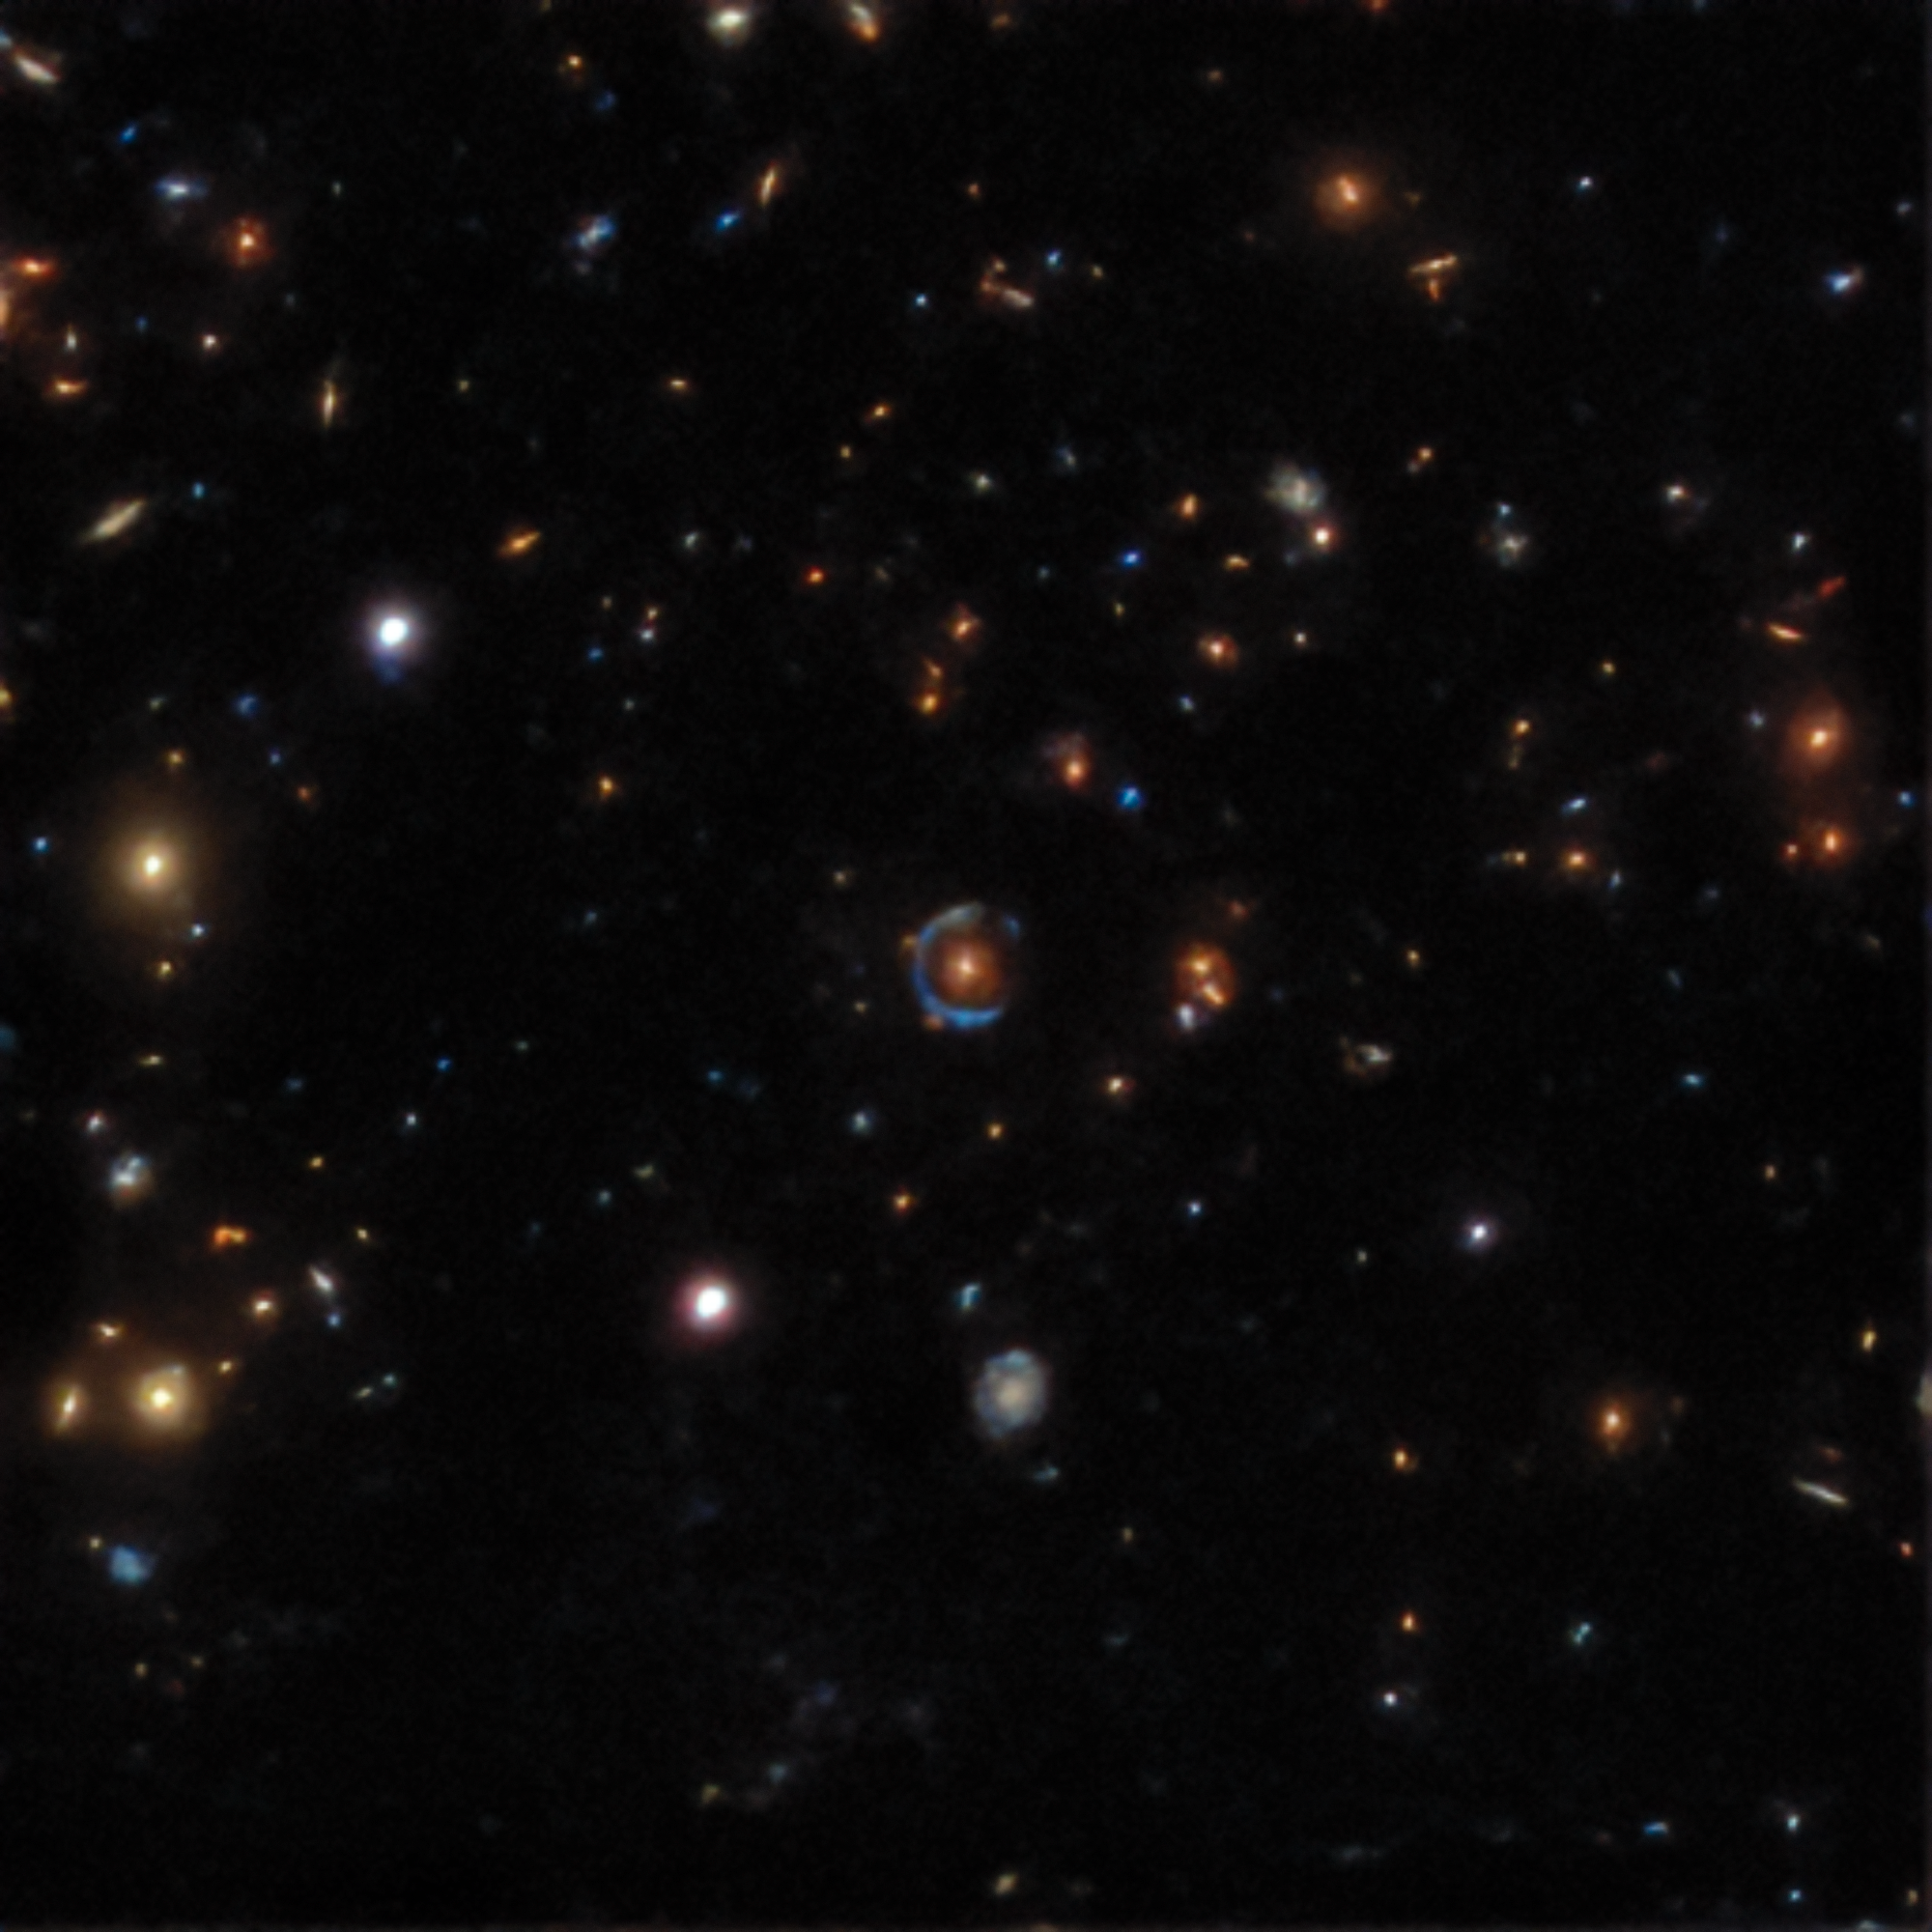

Gravitational lens found in the DESI Legacy Survey data

An example of a gravitational lens found in the DESI Legacy Surveys data. The nearly complete circle in the middle of DESI-015.6763-14.0150 is the image of a background galaxy, gravitationally warped (lensed) by the red galaxy at the center into a near-perfect Einstein ring.

Credit: LBNL/DOE/NERSC/Legacy Imaging Surveys & KPNO/CTIO/NOIRLab/NSF/AURA